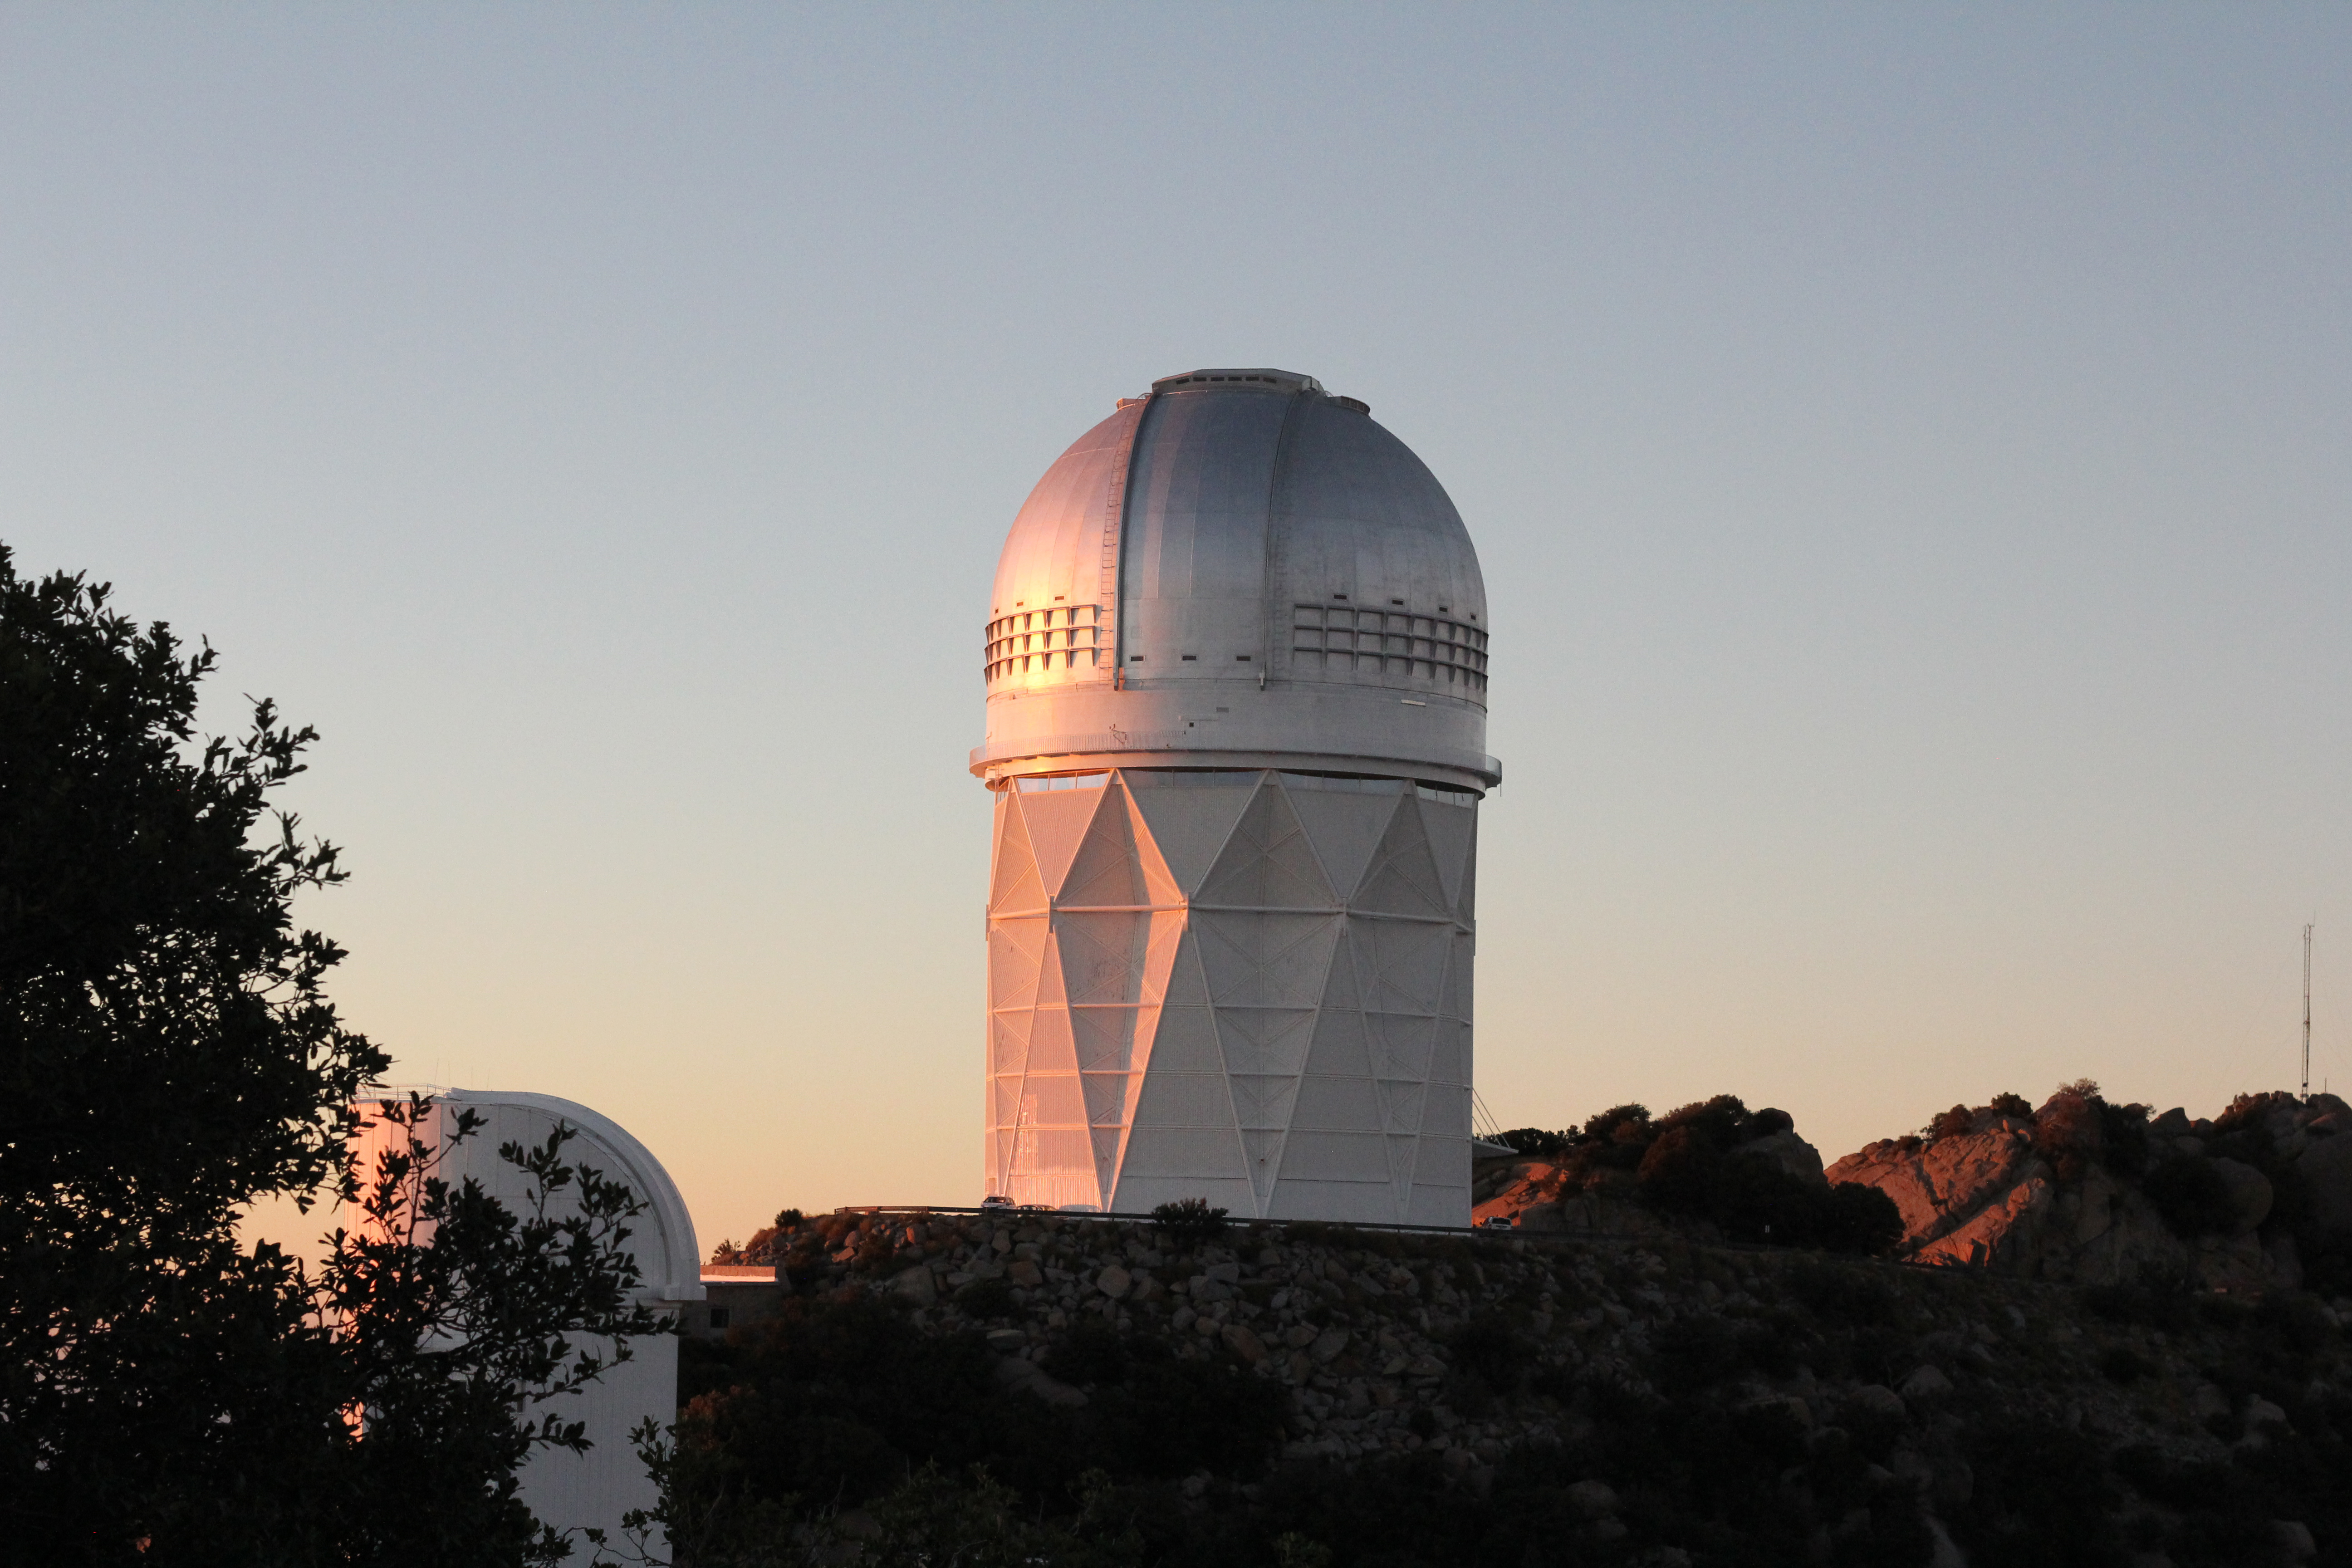

The Nicholas U. Mayall 4-meter Telescope at sunset

Sunset at the Nicholas U. Mayall 4-meter Telescope on Kitt Peak National Observatory, AZ.

Credit: KPNO/NOIRLab/NSF/AURA/P. Marenfeld